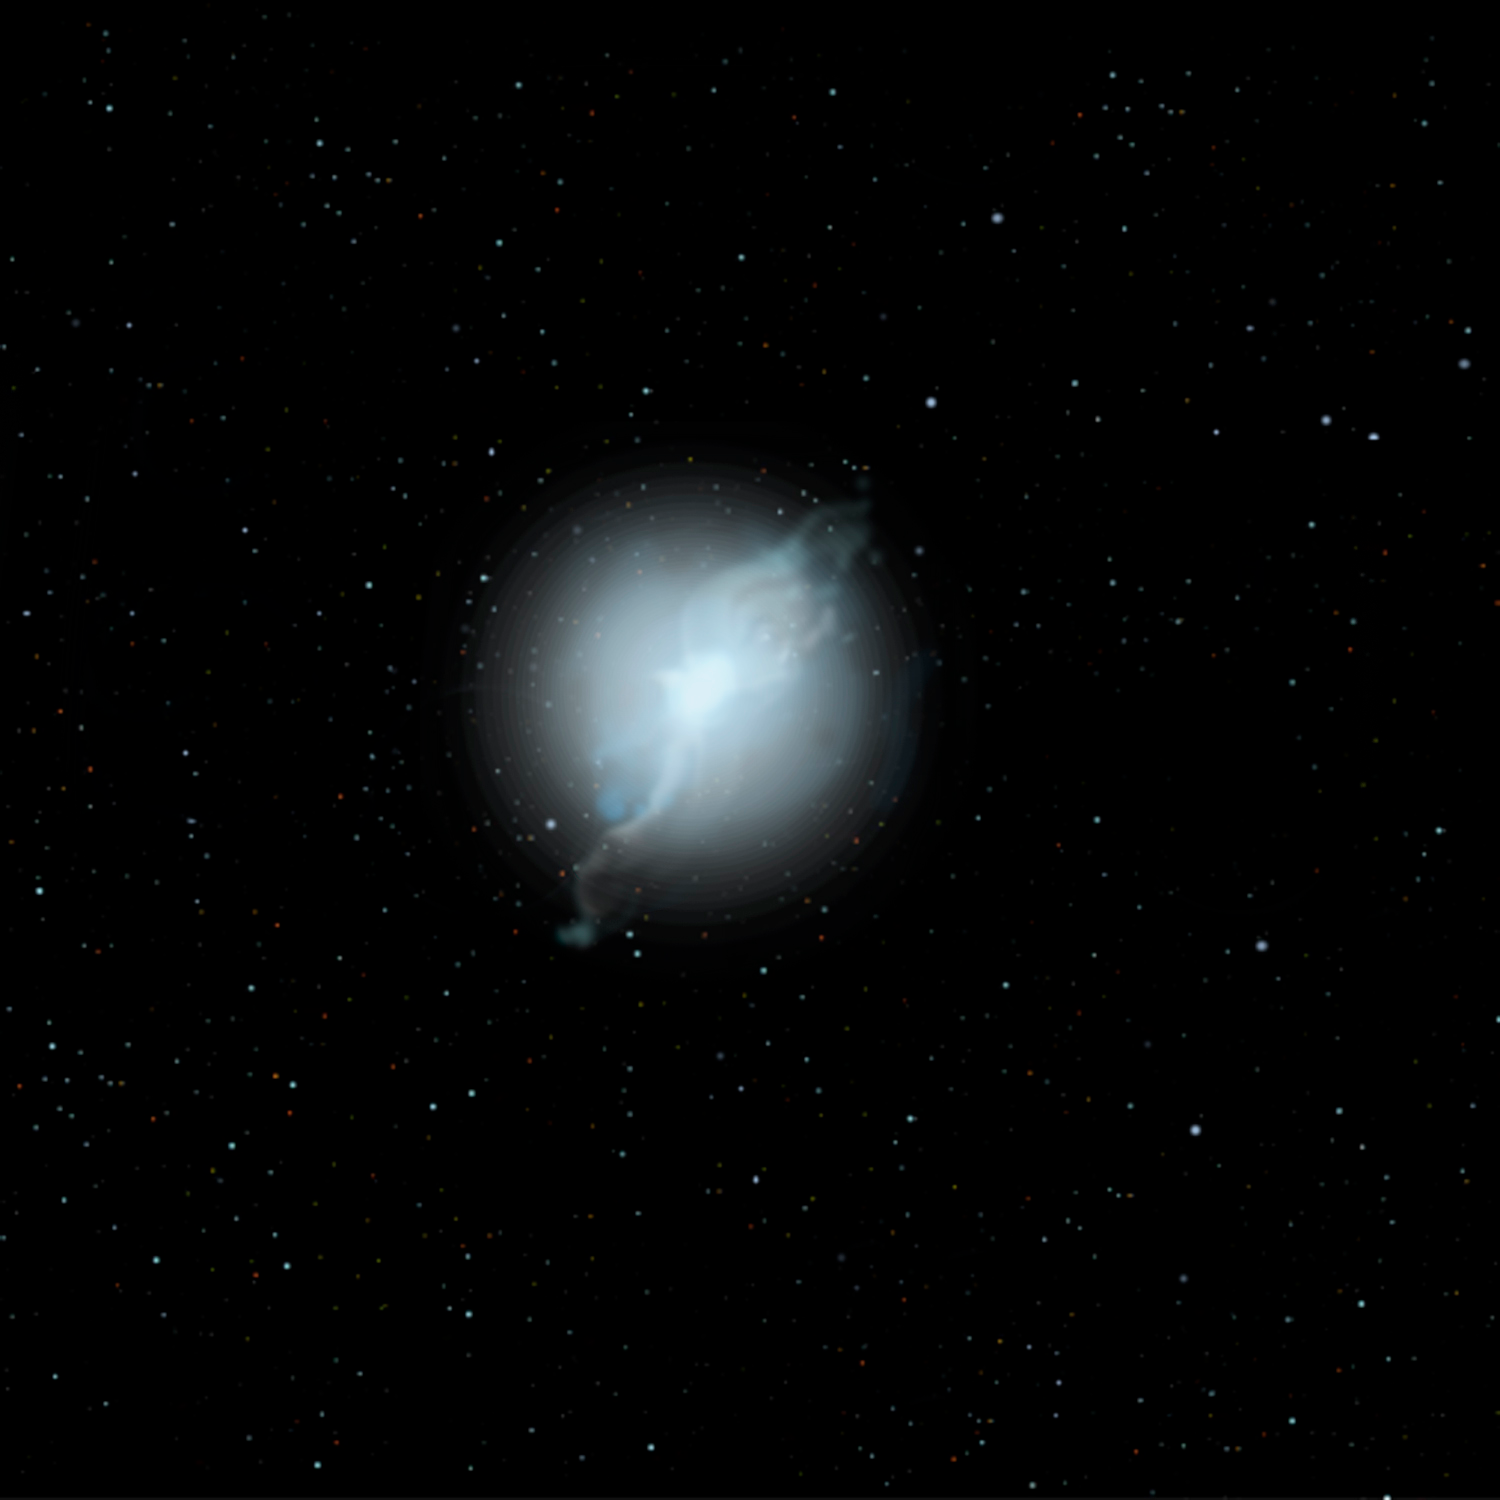

Some Rare Abnormal Stars may have White Dwarf Parents to Blame

Credit: Jon Lomberg